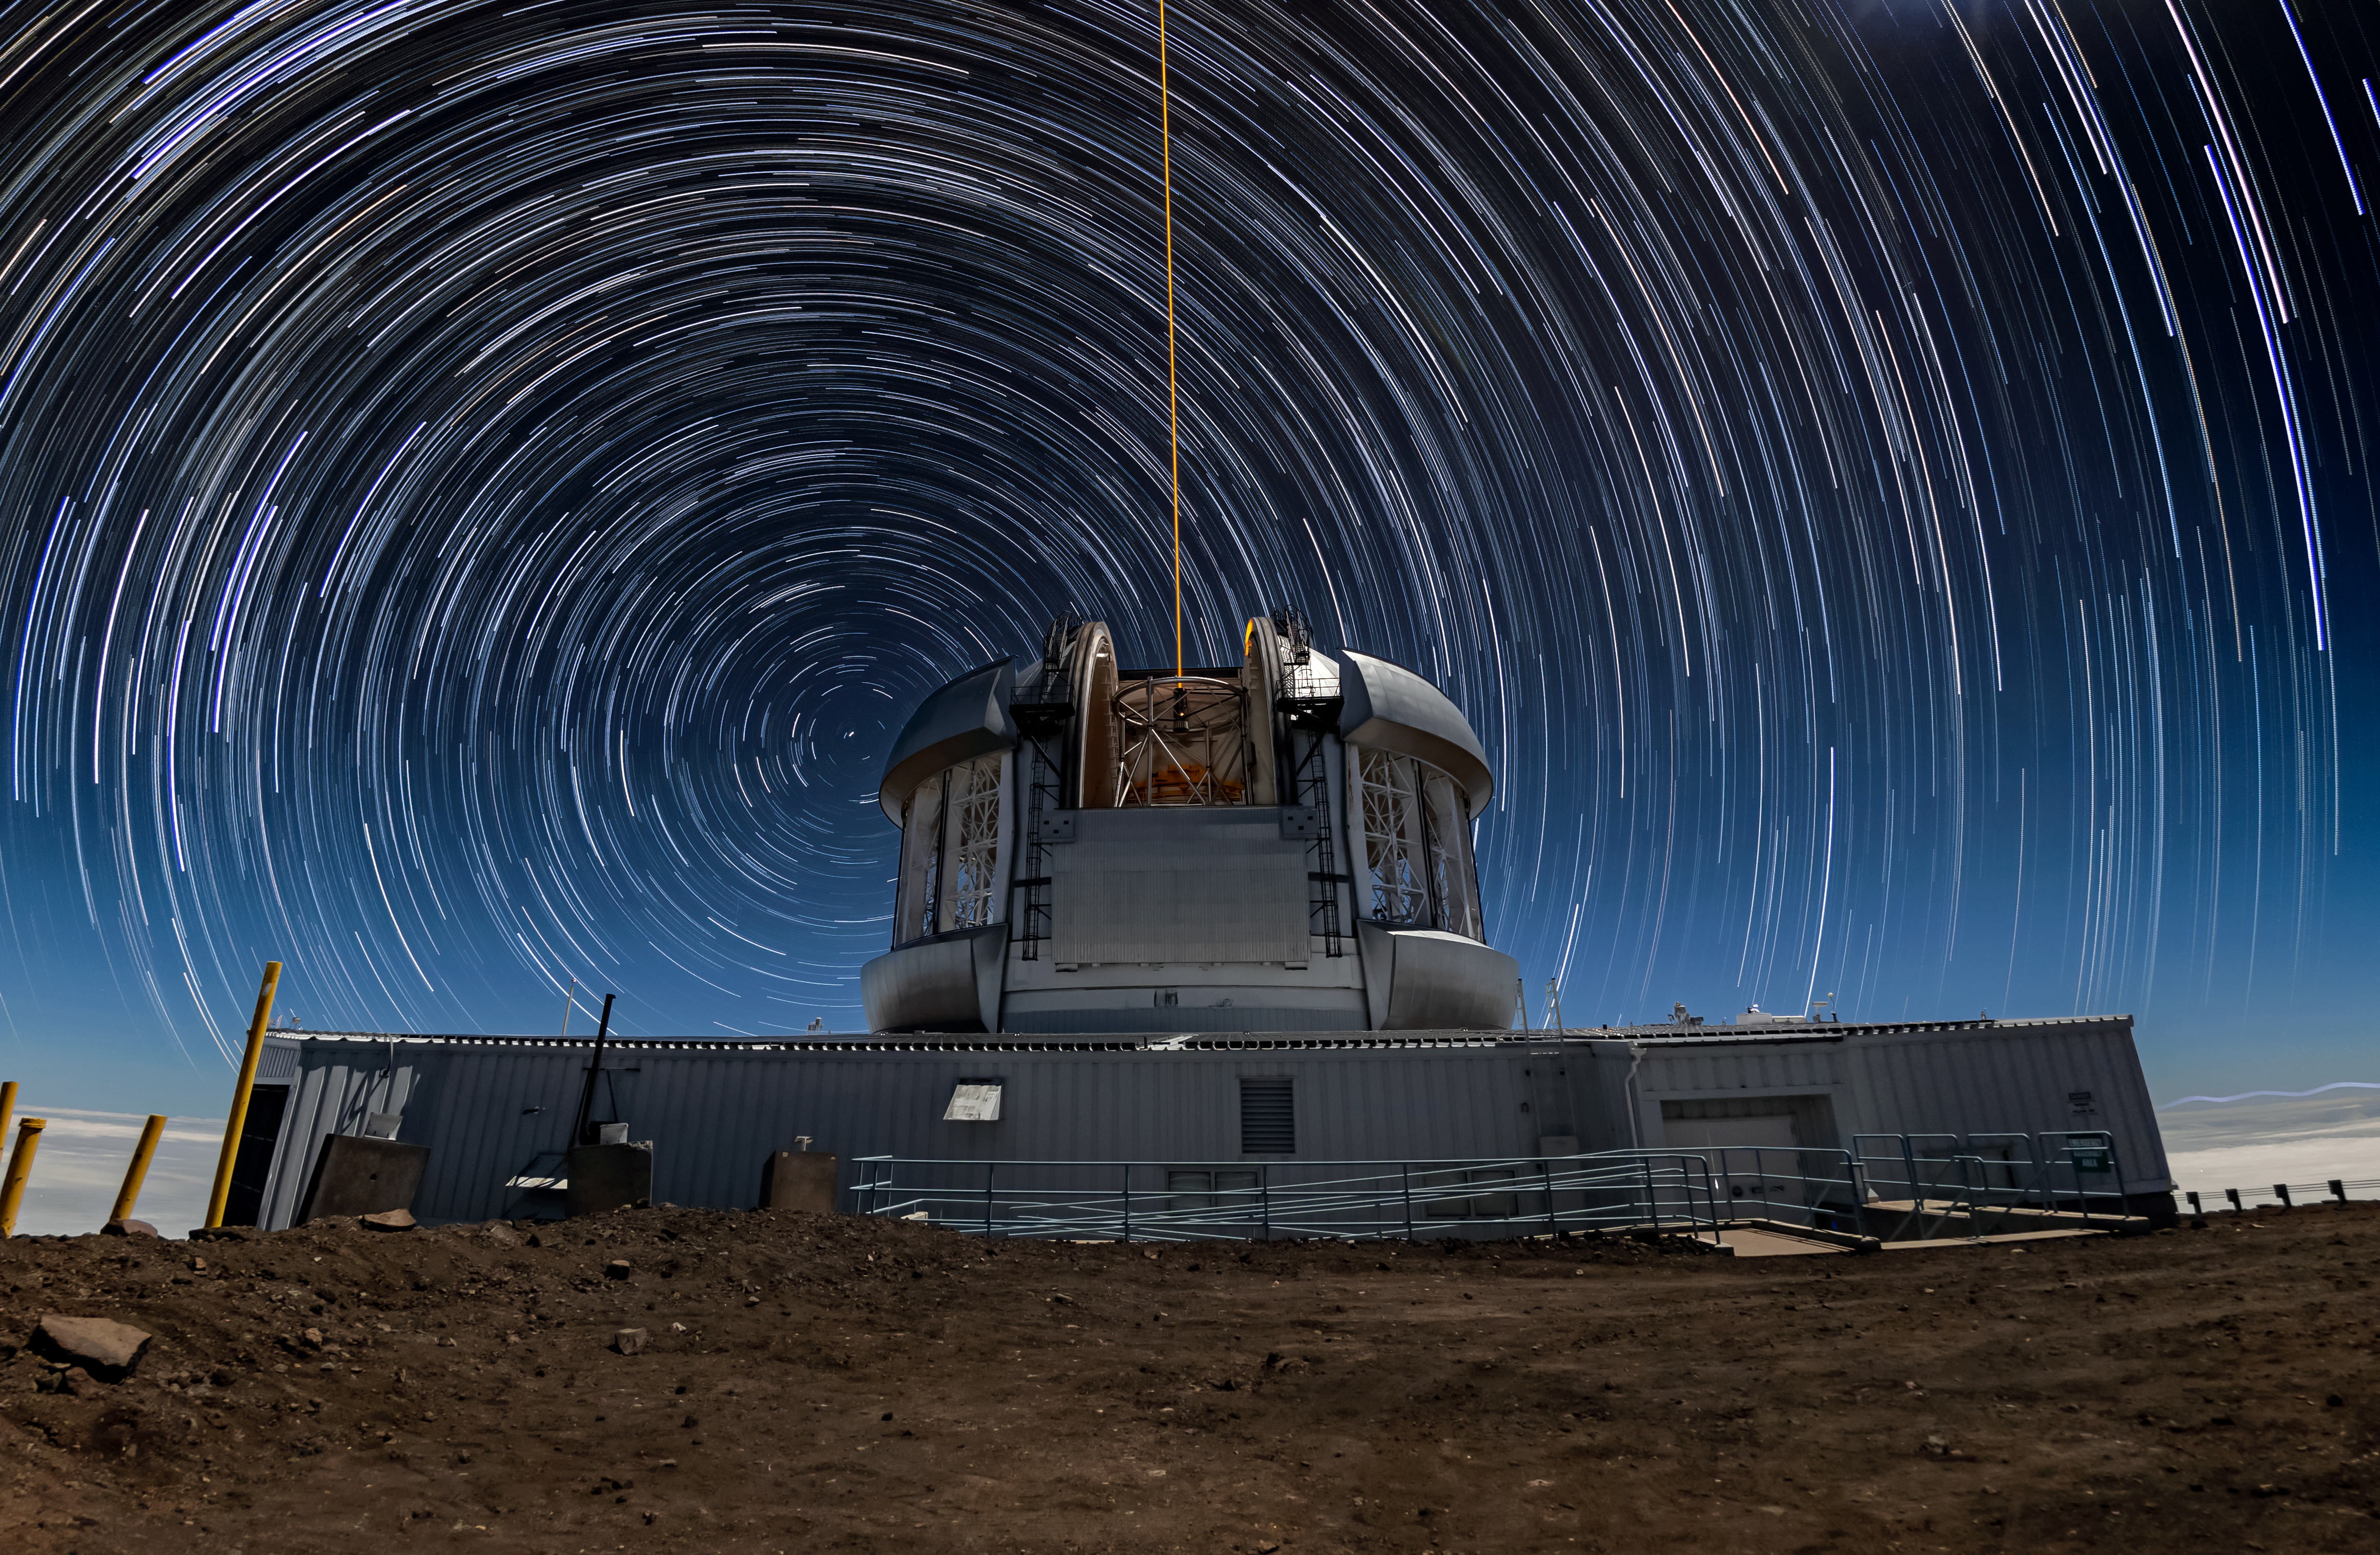

Star Trails Above Gemini North

Gemini North, one half of the International Gemini Observatory, supported in part by the U.S. National Science Foundation and operated by NSF NOIRLab, sits atop Maunakea under a hypnotic sky filled with circular star trails in this Image of the Week. Stars appear to move across the sky during the night as a result of Earth’s rotation. This effect is captured beautifully here using long-exposure photography, a photographic technique where stationary objects appear defined while moving objects appear blurred. In this image, these dizzying arcs of light trace the apparent motion of stars in the sky. Stars that are far away from the celestial poles appear to move more over time and thus display longer star trails compared to stars near the celestial poles.

At the center of these arcs is the star Polaris, which appears to stay fixed in one spot because it’s located almost directly above Earth’s North Pole. Its almost stable position in our night sky makes it an important marker for navigation and astronomical observations.

Theofanis Matsopoulos, the photographer, is a NOIRLab Audiovisual Ambassador.

Credit: International Gemini Observatory/NOIRLab/NSF/AURA/T. Matsopoulos